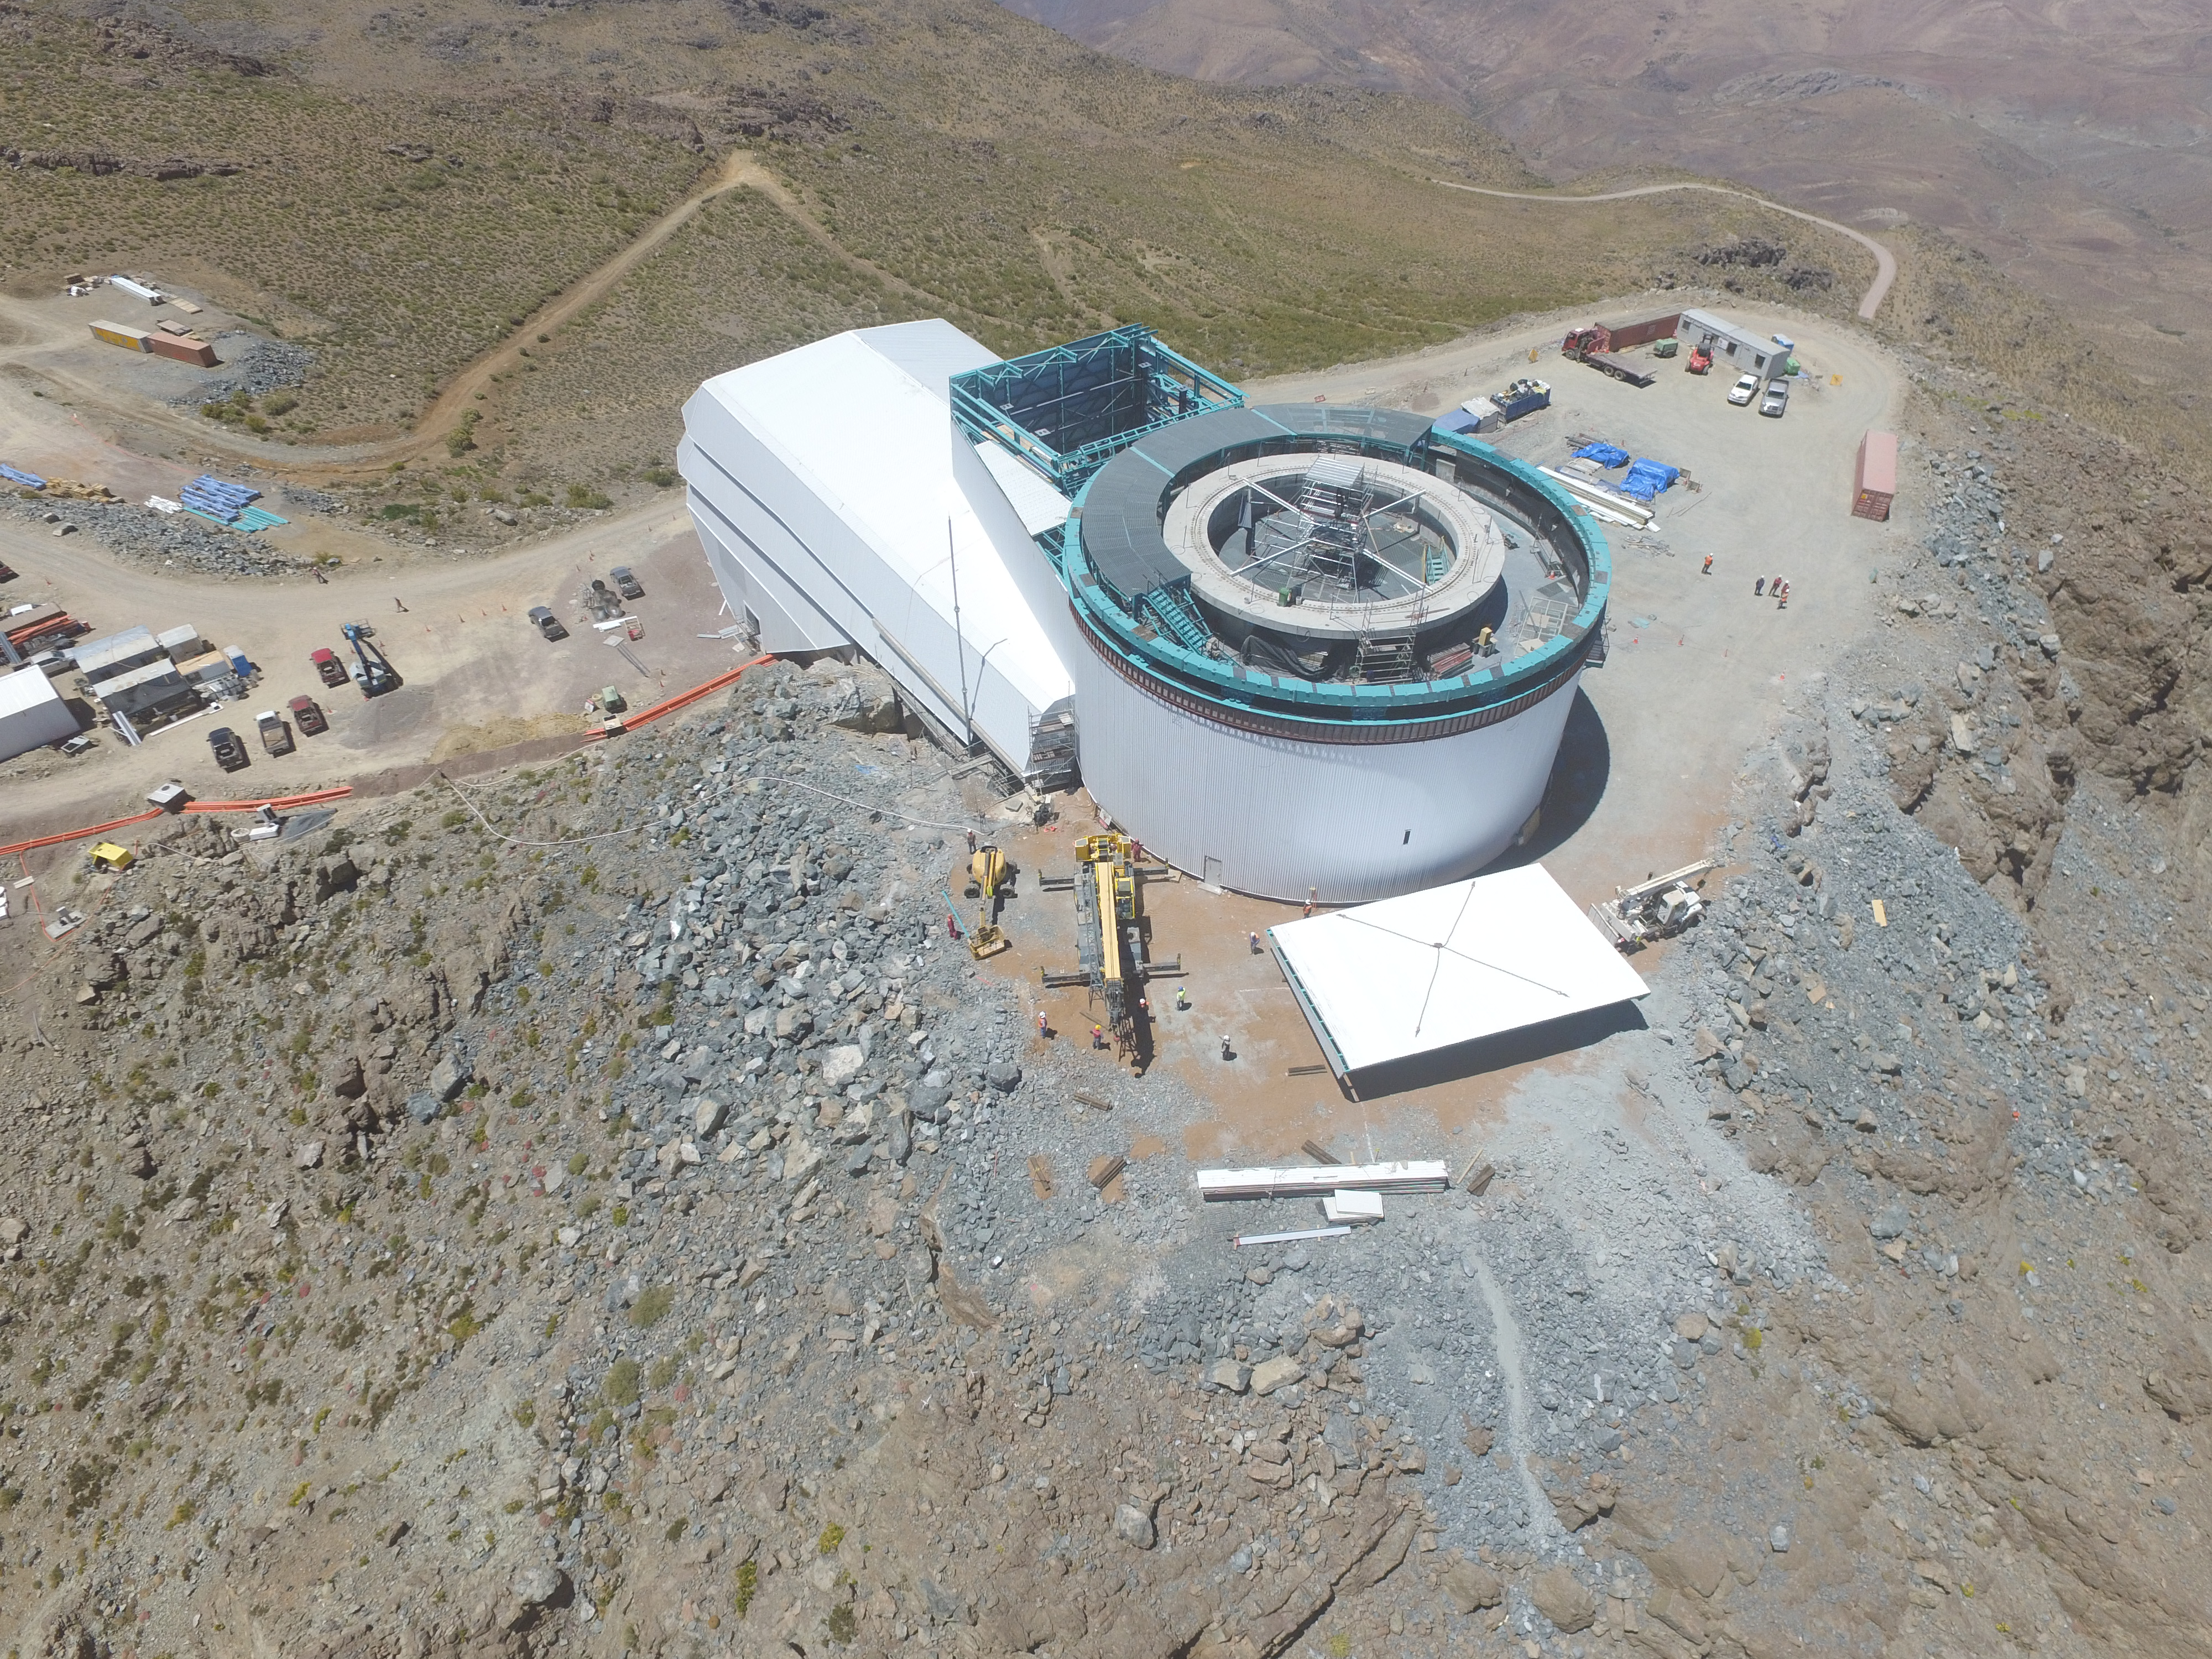

Drone Photo of LSST Facility and Environs December 2017

LSST Assembly Integration Verification (AIV) Manager Jacques Sebag submitted these aerial drone photos of the LSST facility, taken on December 28. The photos were taken after the LSST team collaborated with subcontractor Besalco to move the facility mobile roof to the flat area located on the north side of the lower enclosure. Congratulations to all for this achievement at the end of 2017!

Credit: Rubin Observatory/NSF/AURA